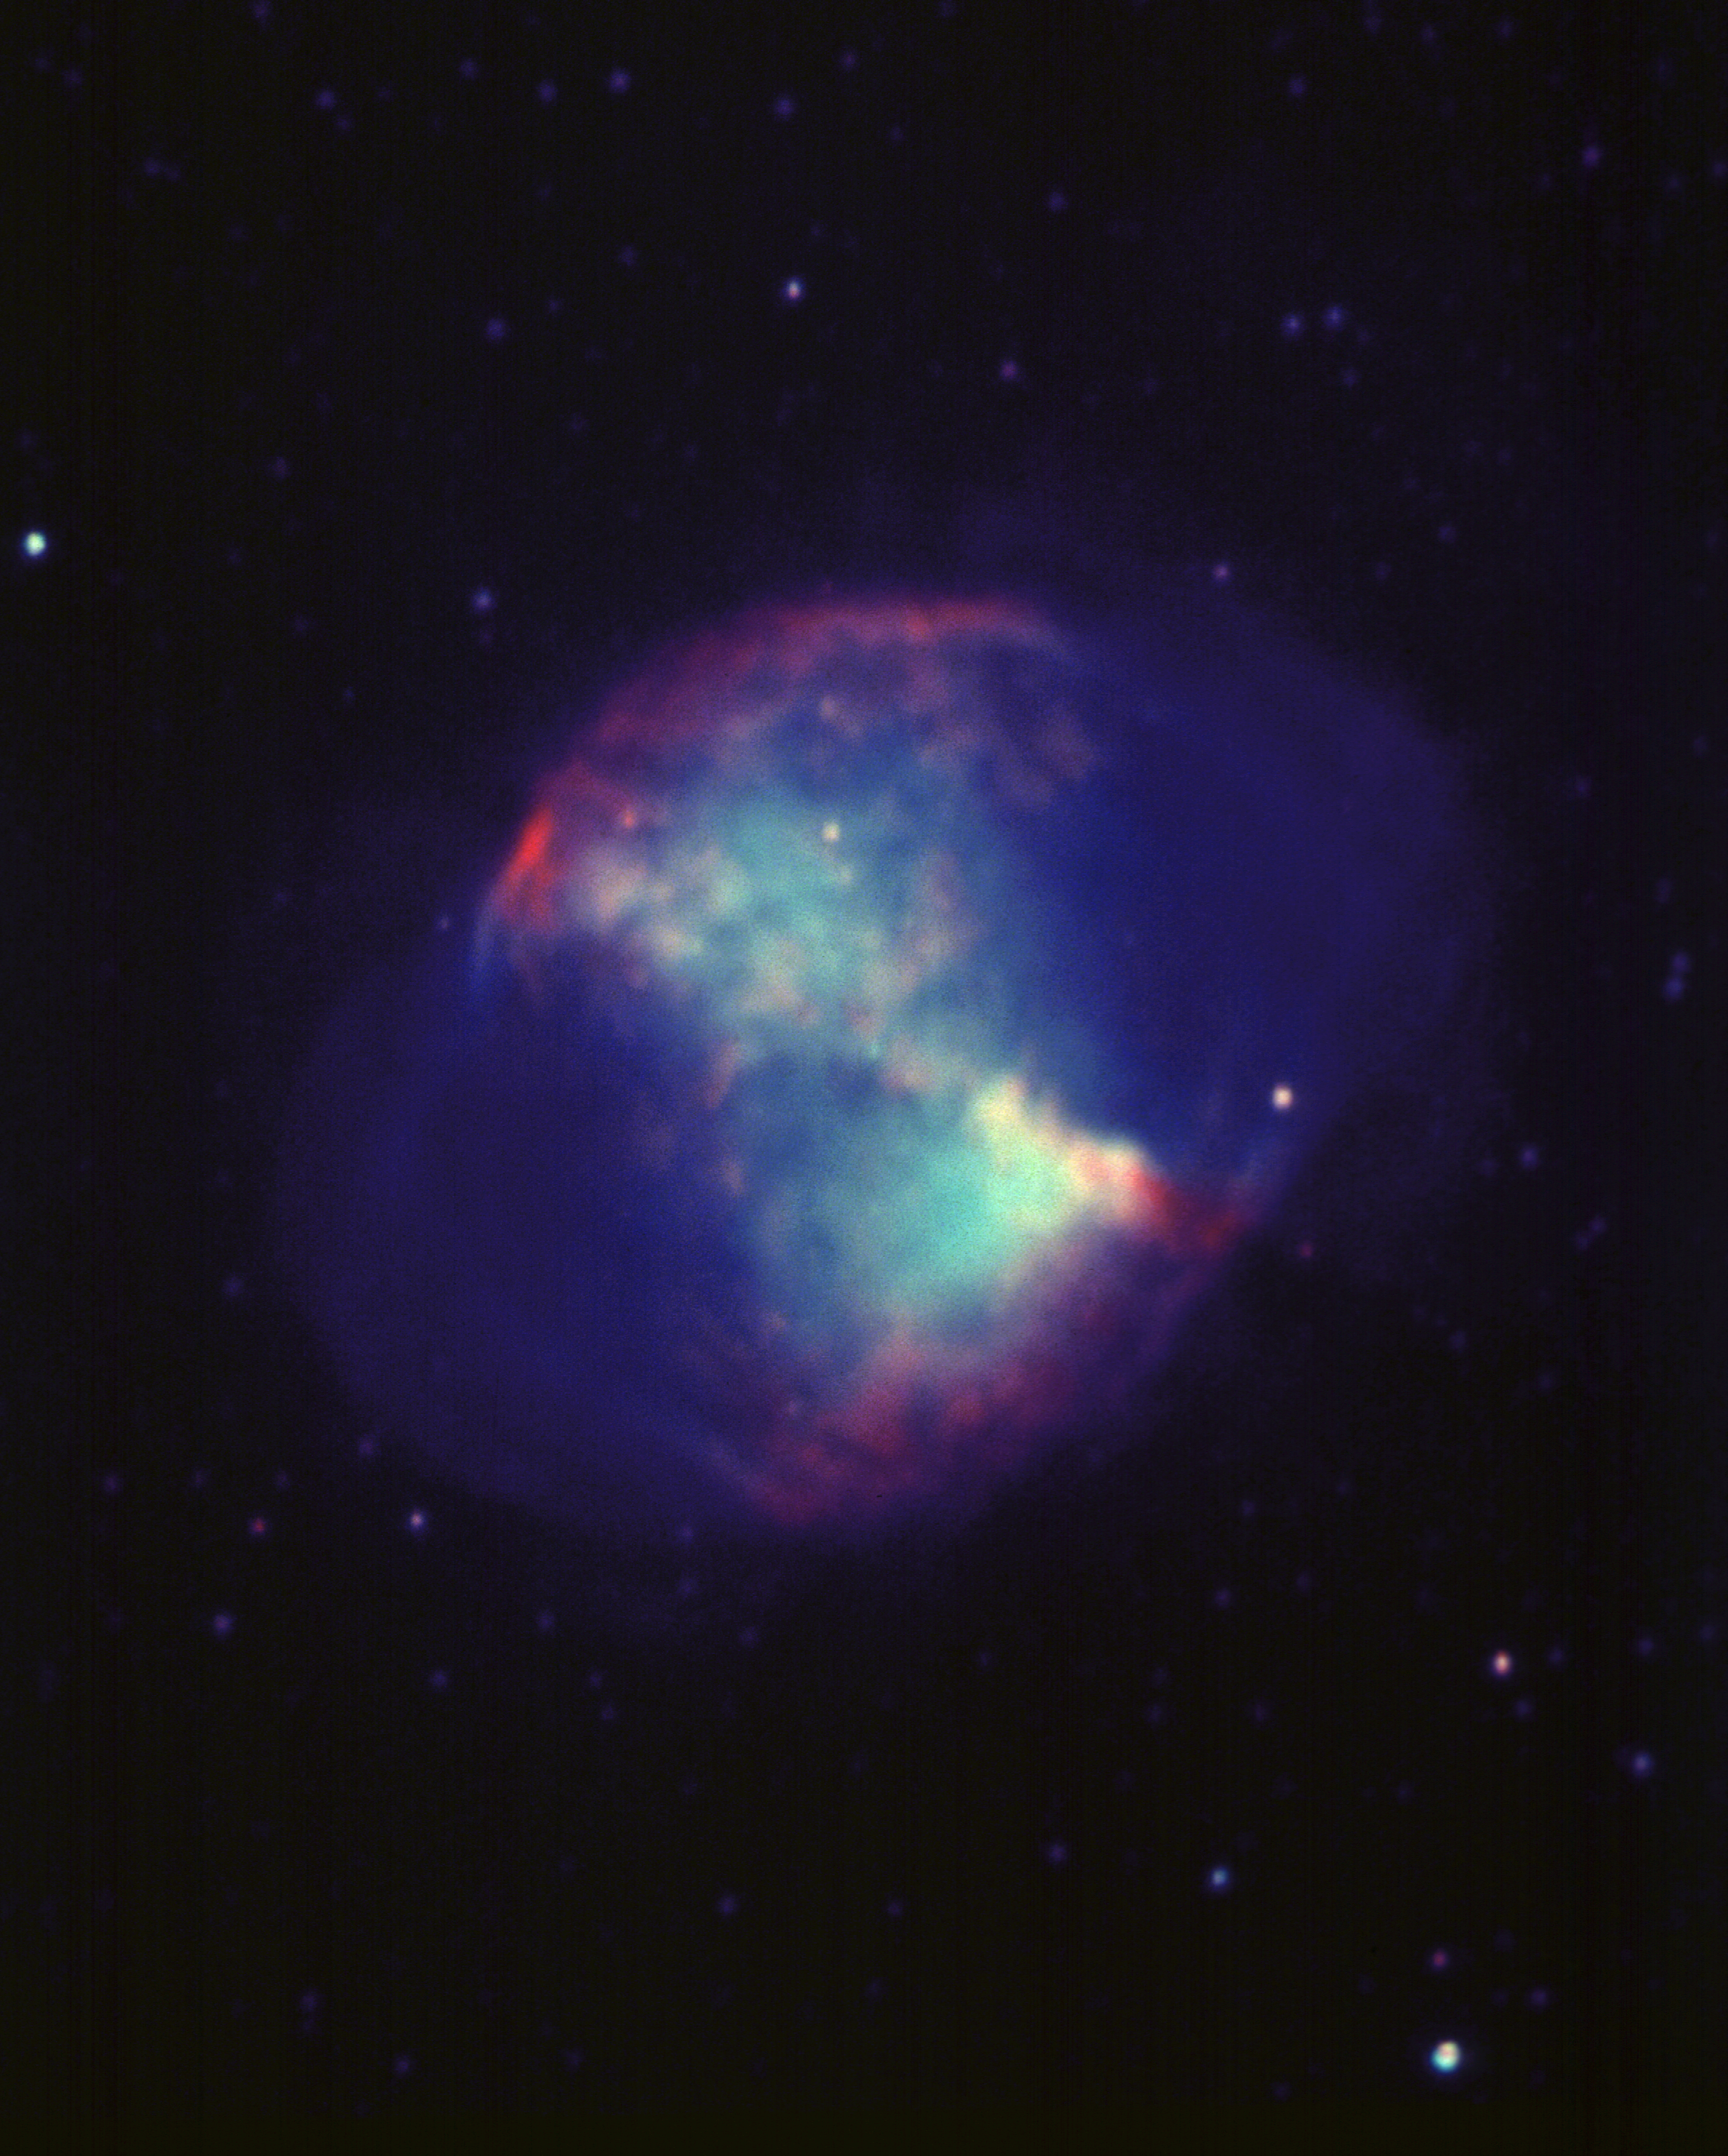

M27, NGC 6853, Dumbbell Nebula

The Dumbbell Nebula, Messier object 27 (M27), NGC 6853, in the constellation Vulpecula, as seen by the Kitt Peak 4-meter Mayall telescope in 1988. This false colour image was made from a combination of two CCD frames, taken at the Kitt Peak 4m telescope in 1988. Each image was processed to correct for detector sensitivity variations and to remove incorrect regions caused by manufacturing defects and by the arrival of cosmic rays at the telescope. The red filamentary structure comes from H-alpha emission, imaged using a very narrow filter tuned to exactly the right wavelength. The green, broader and more diffuse, structure was imaged using a filter chosen to show the general (``continuum'') emission from the nebula. The blue structure is a composite of the green and the red, but processed to show the fainter features surrounding the brighter inner area of the nebula. The Dumbbell Nebula (M27, NGC 6853) is a planetary nebula in Vulpecula, whose central blue star (only just visible in this picture) continues to ionize the surrounding gas. The designation is now a historical curiosity, as these nebulae are believed to be a normal stage in stellar evolution involving the expulsion of significant matter back into the interstellar medium, and not to be connected in any way with the formation of planetary systems. The nebula is about 850 light-years away and 1.5 light-years across, but these numbers are not known very accurately because it is intrinsically very hard to determine the distance of any planetary nebula.

Credit: Bill Schoening, Nigel Sharp/NOIRLab/NSF/AURA